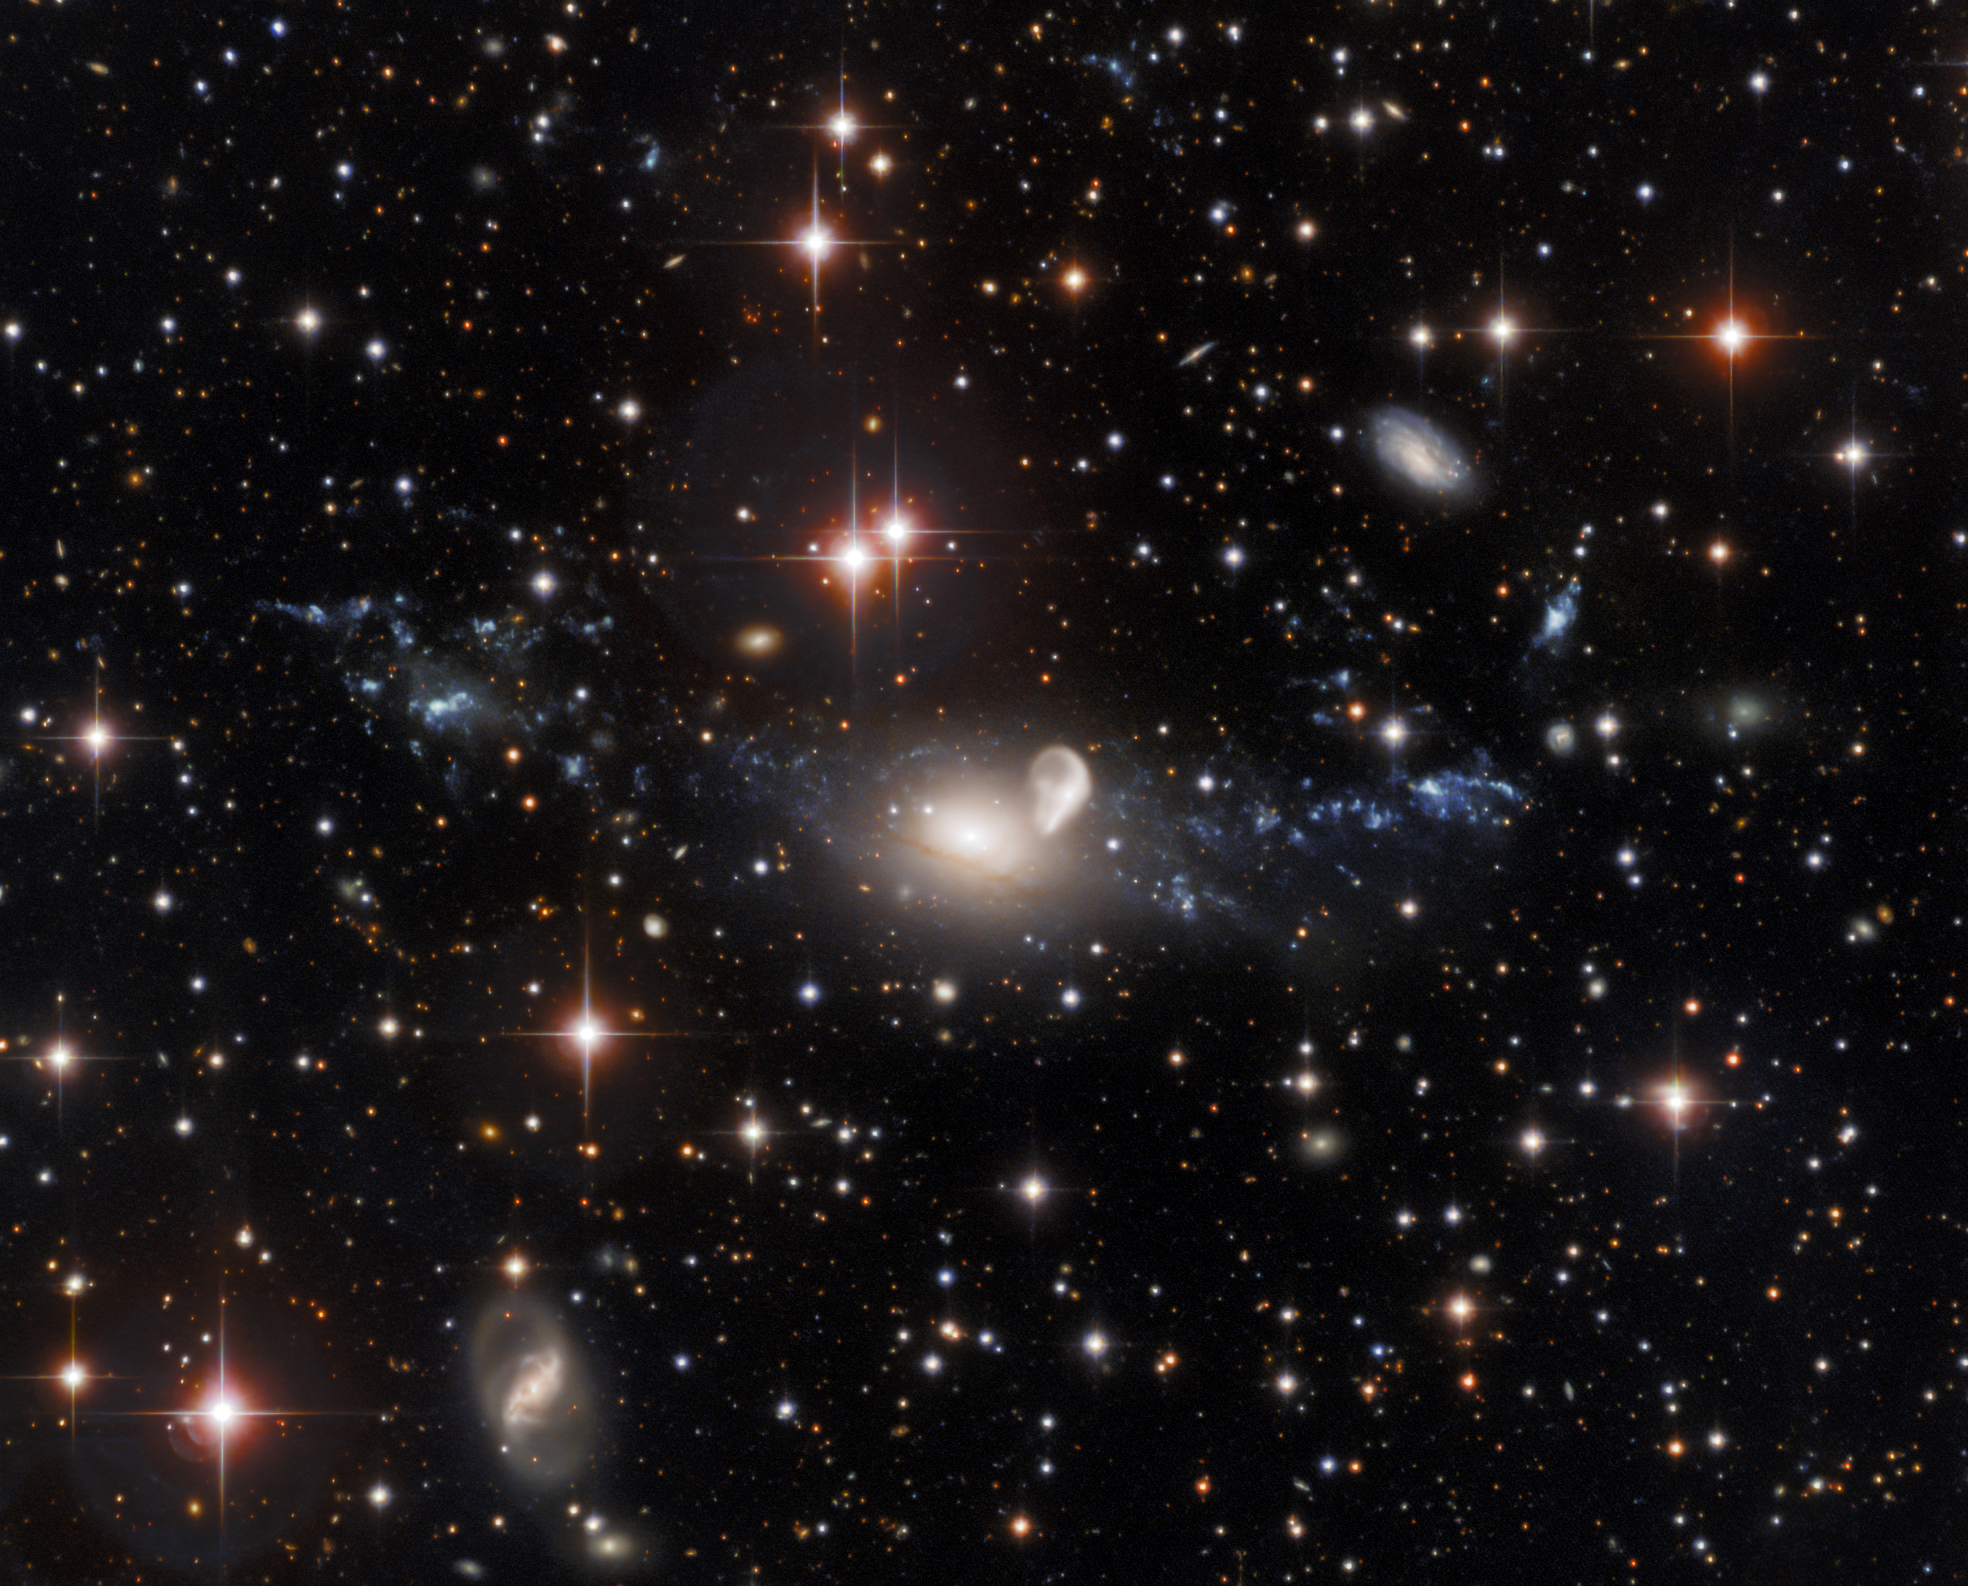

NGC 5291

This observation from the SMARTS 0.9-meter Telescope at Cerro Tololo Inter-American Observatory shows the result of a truly spectacular galactic collision. The elliptical galaxy NGC 5291 — the hazy oval cloud at the center of this image — was struck by a careening rogue galaxy over 300 million years ago. The aftermath of this cataclysmic collision is a ring of galactic debris — visible as the tenuous luminous clouds spreading left and right from the golden oval of NGC 5291. This image also shows more gentle galactic interactions — NGC 5291 is interacting sedately with the unusually curved galaxy to the right of it, which is known as the Seashell.

Credit: CTIO/NOIRLab/NSF/AURA Acknowledgments: Travis Rector (University of Alaska Anchorage), Mahdi Zamani & Davide de Martin